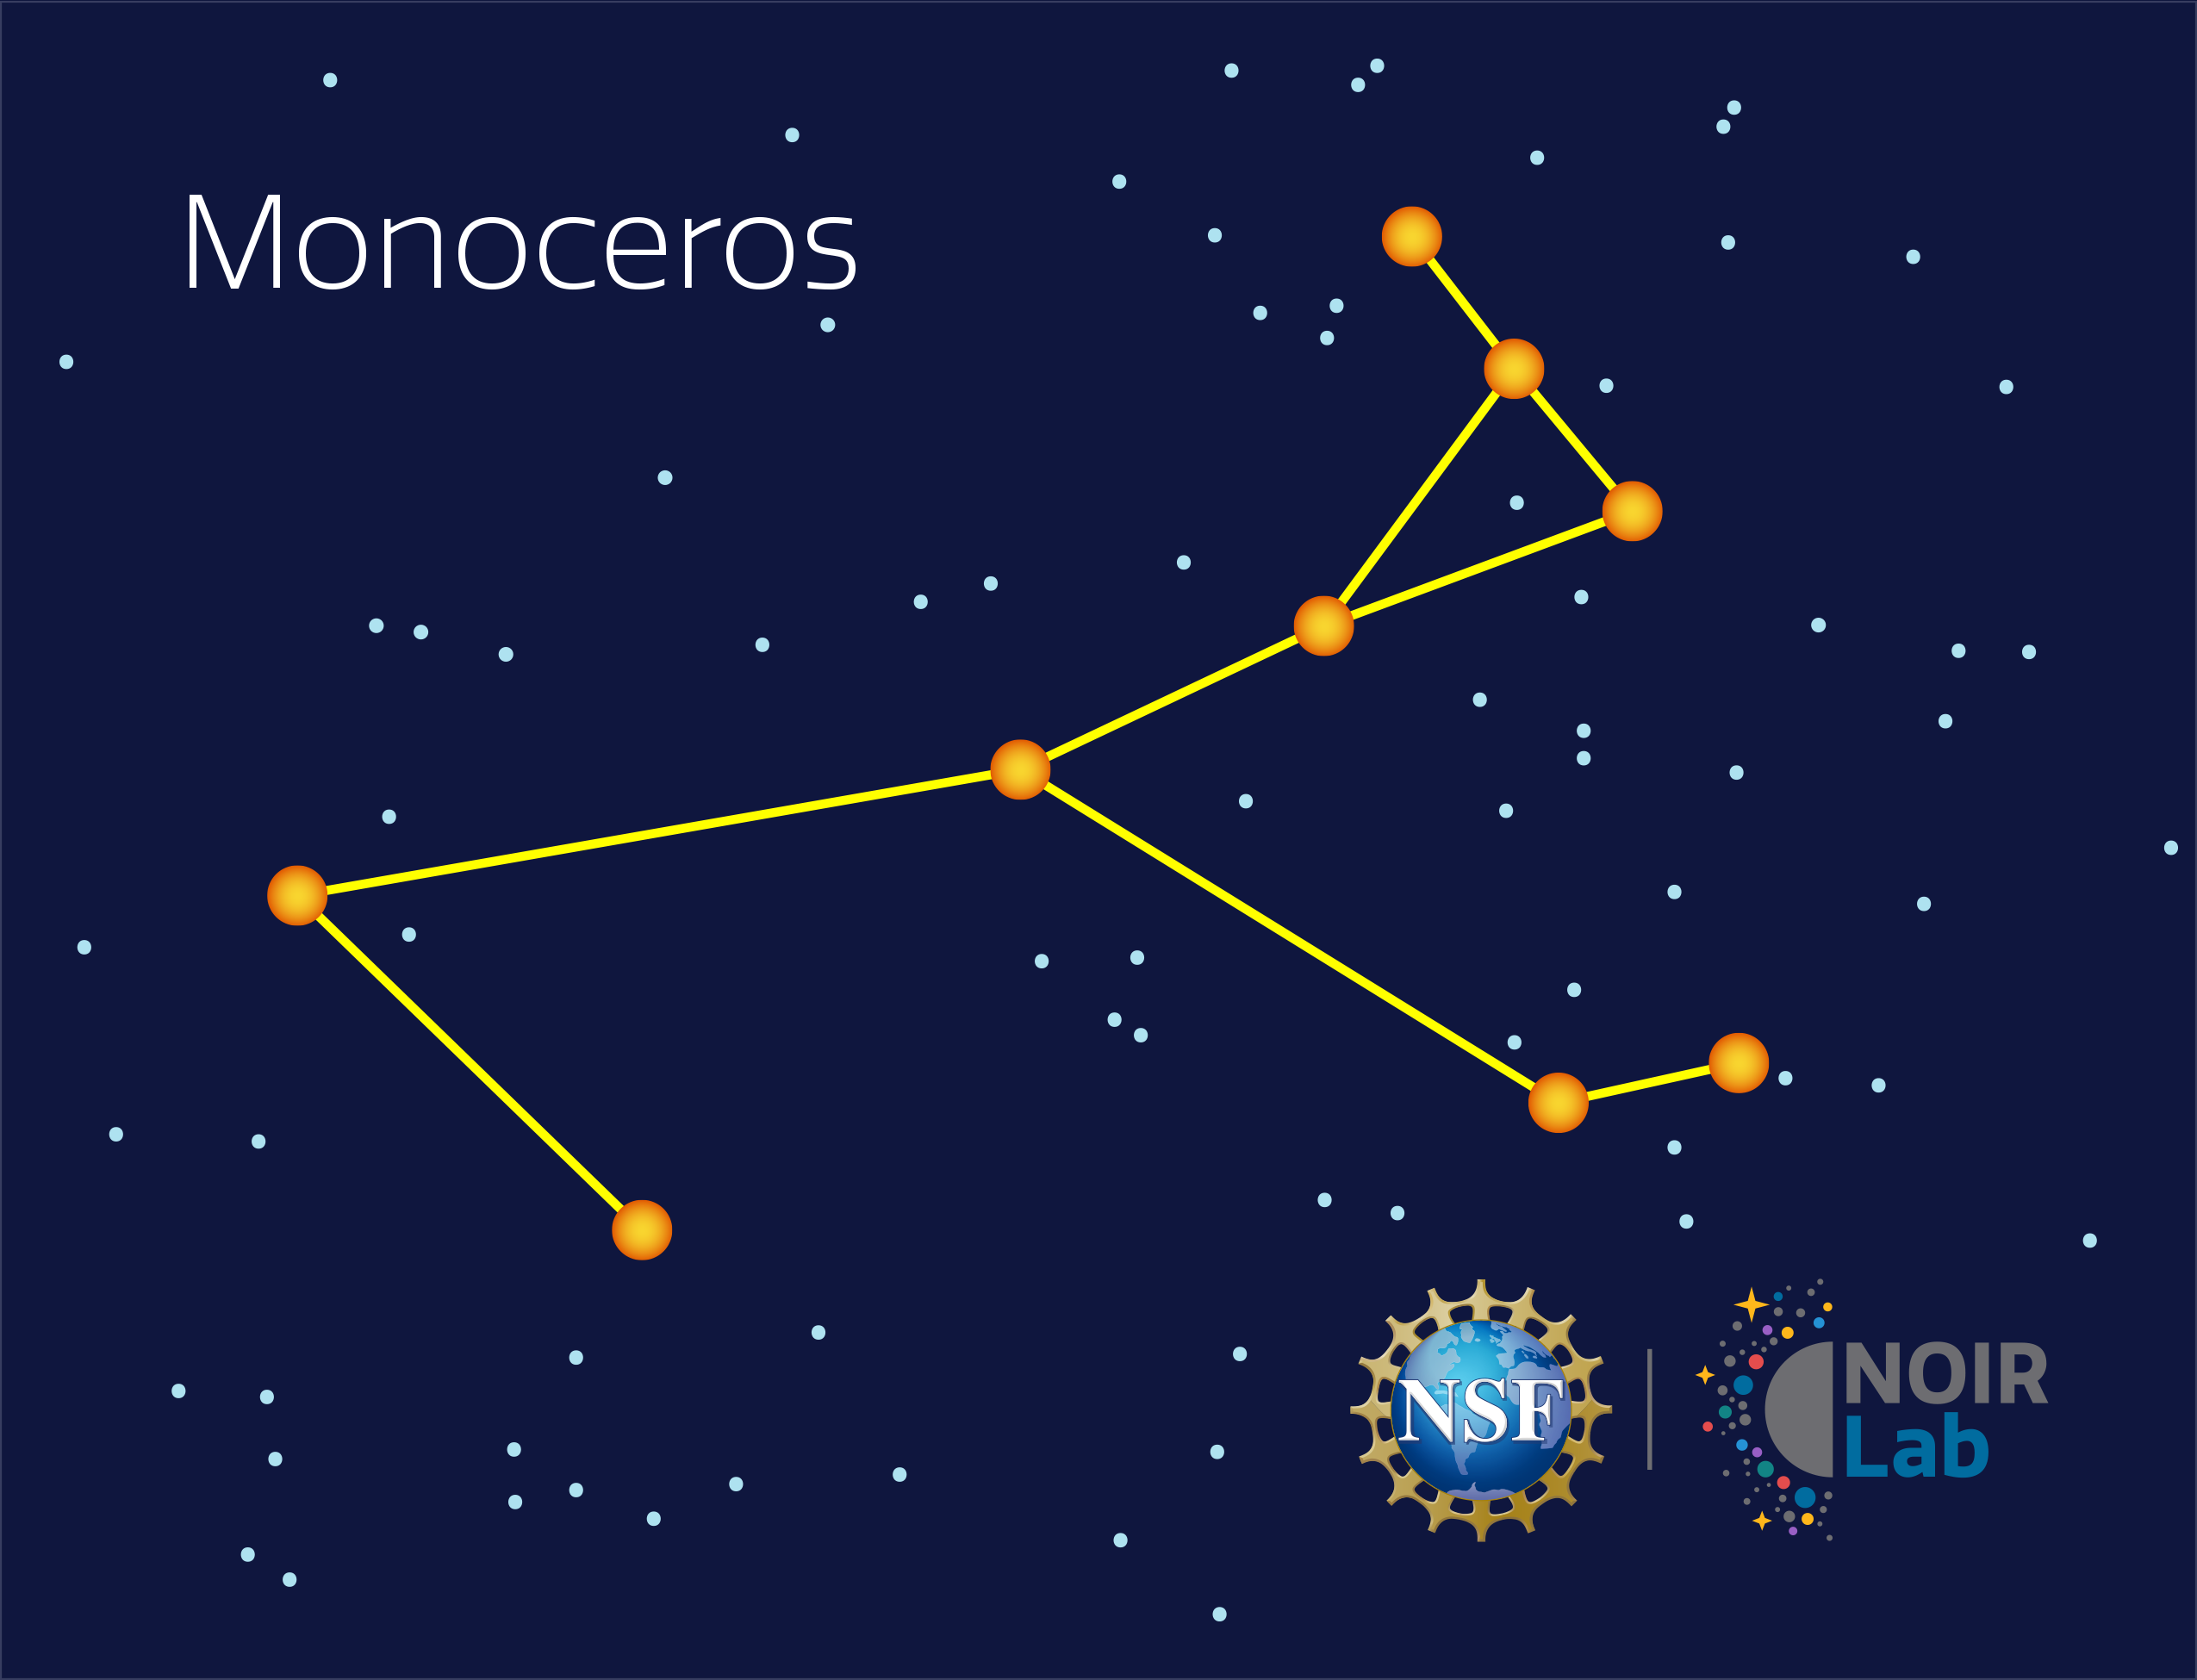

Monoceros

Credit: NOIRLab